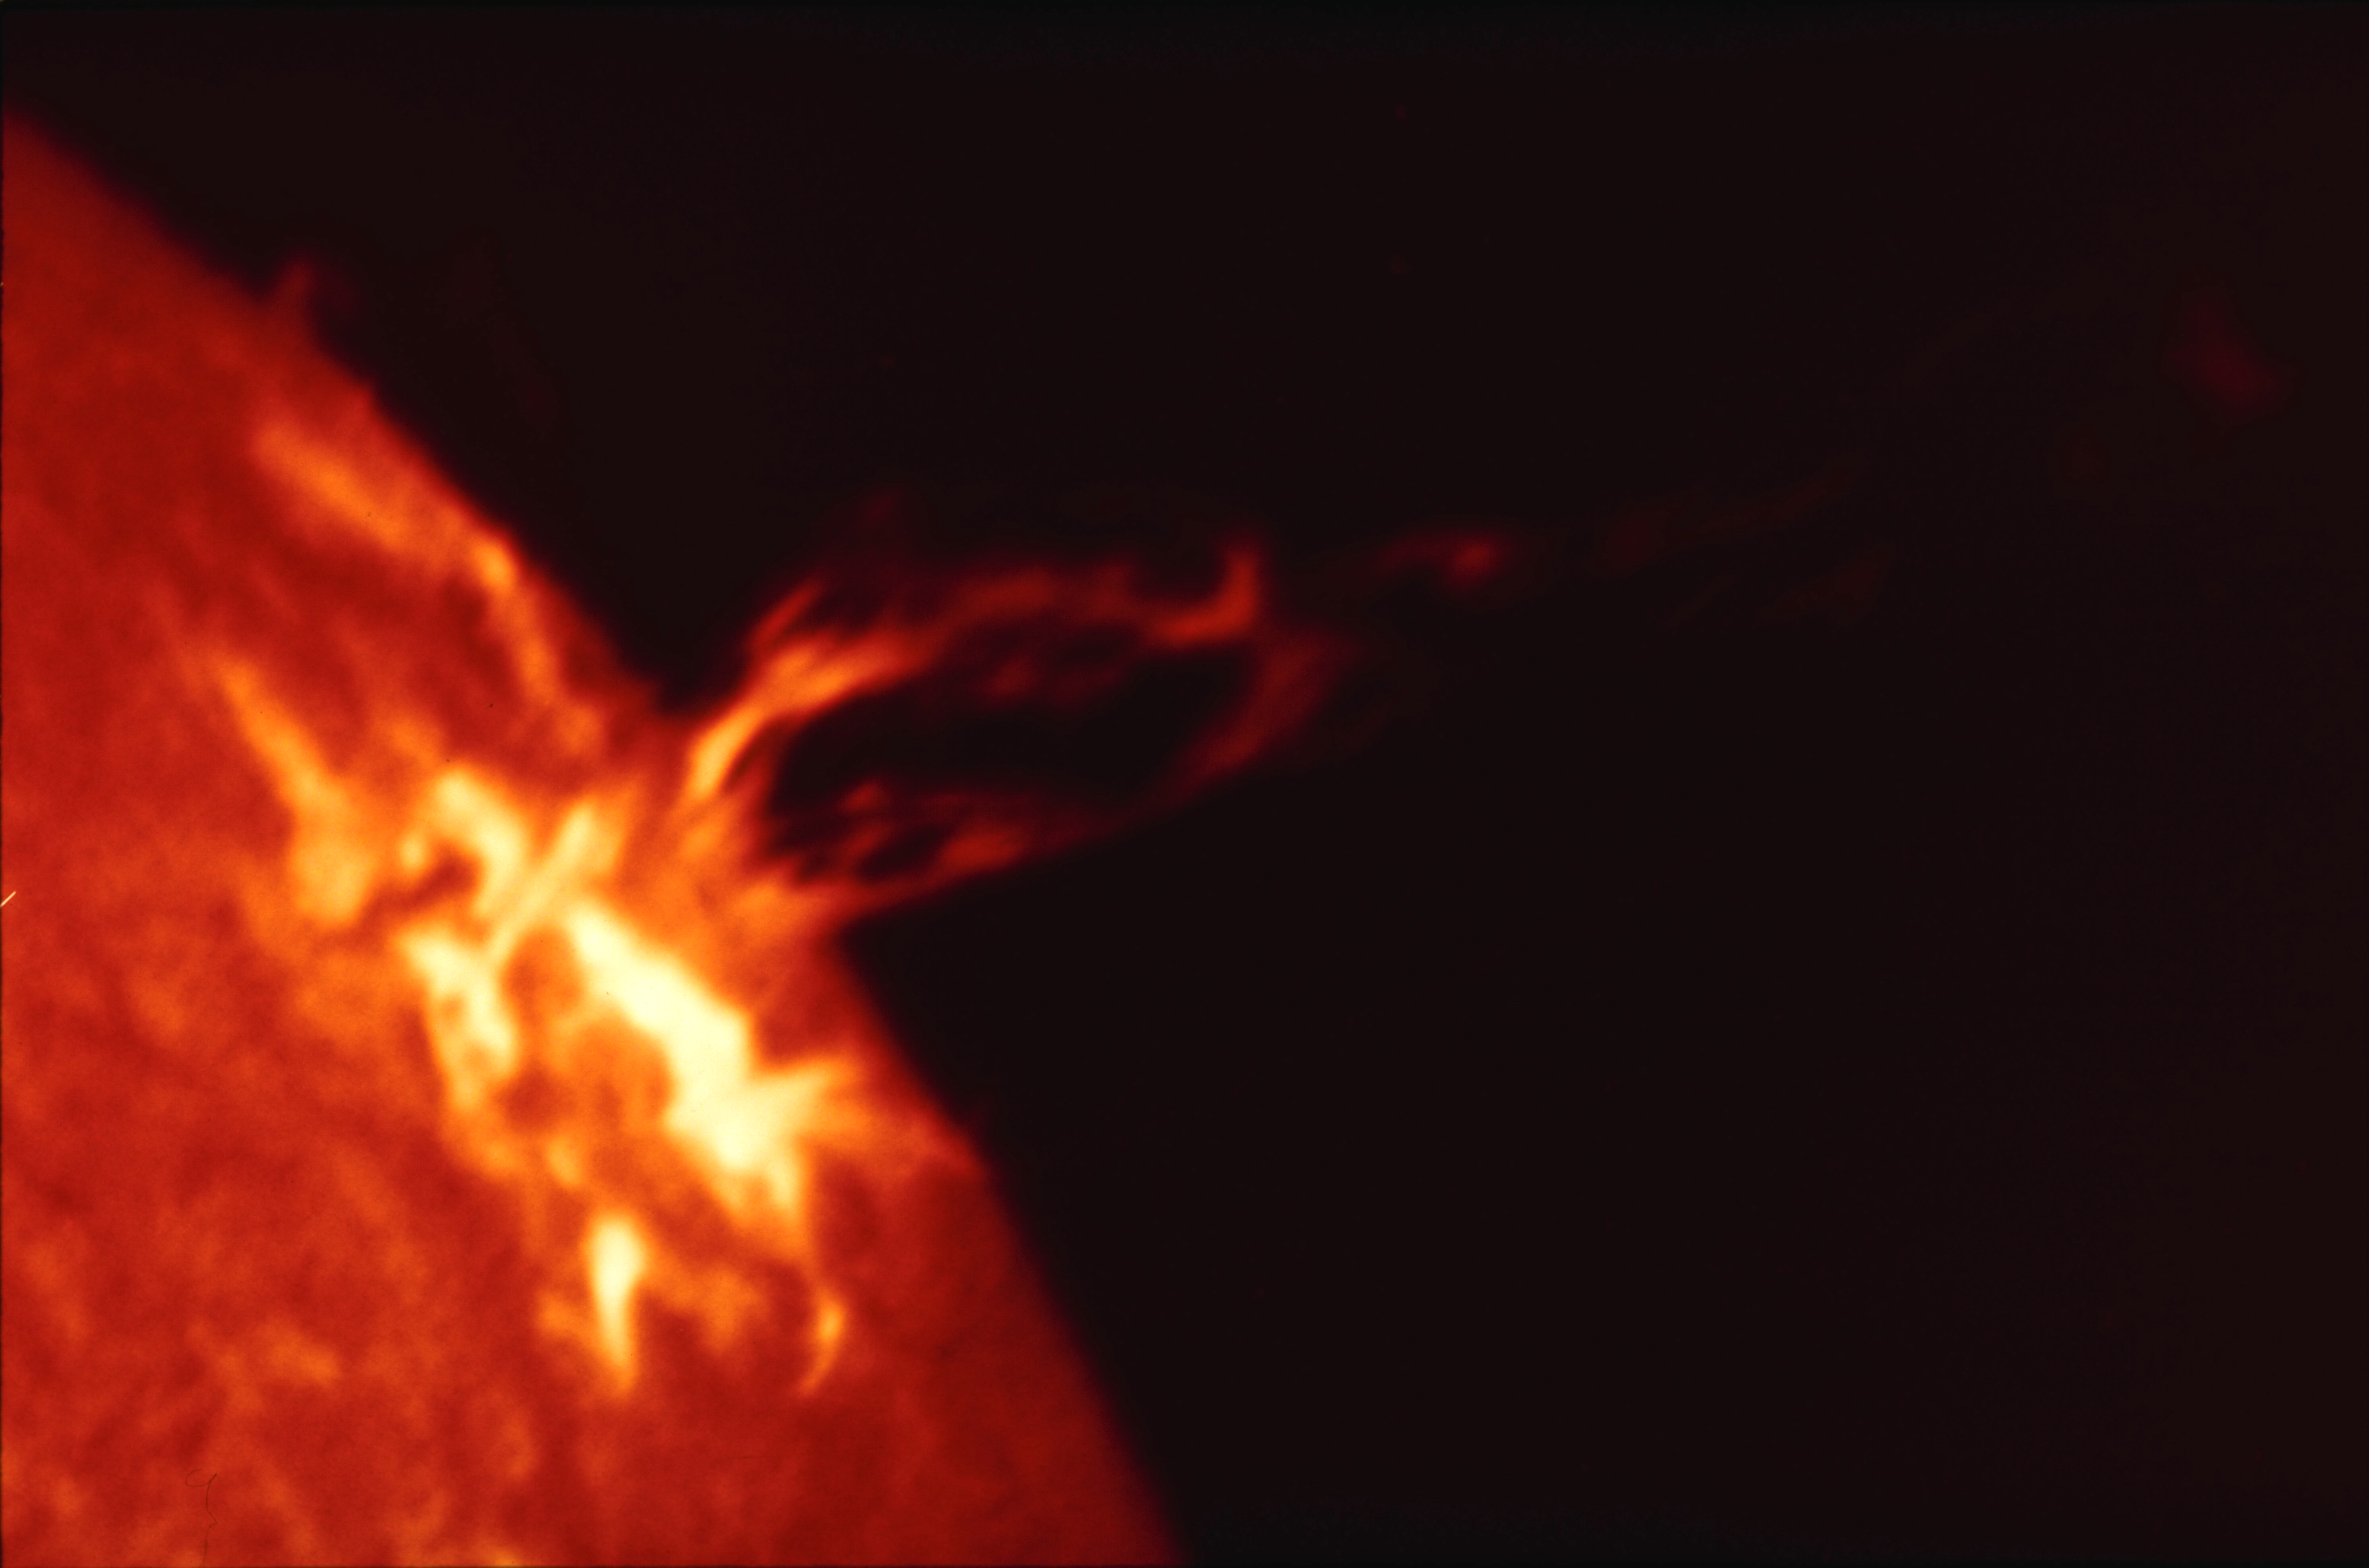

Eruptive prominence in H-alpha

This eruptive prominence, seen here in the light of hydrogen alpha emission, occurred on June 20th 1989. Prominences that suddenly lift off from the Sun are called eruptive. Some of the material from the upper parts of an eruption may escape into inter-planetary space. The matter (mostly hydrogen gas) in the lower, brightest parts of the loop usually streams back down to the Sun.

Credit: NSO/AURA/NSF